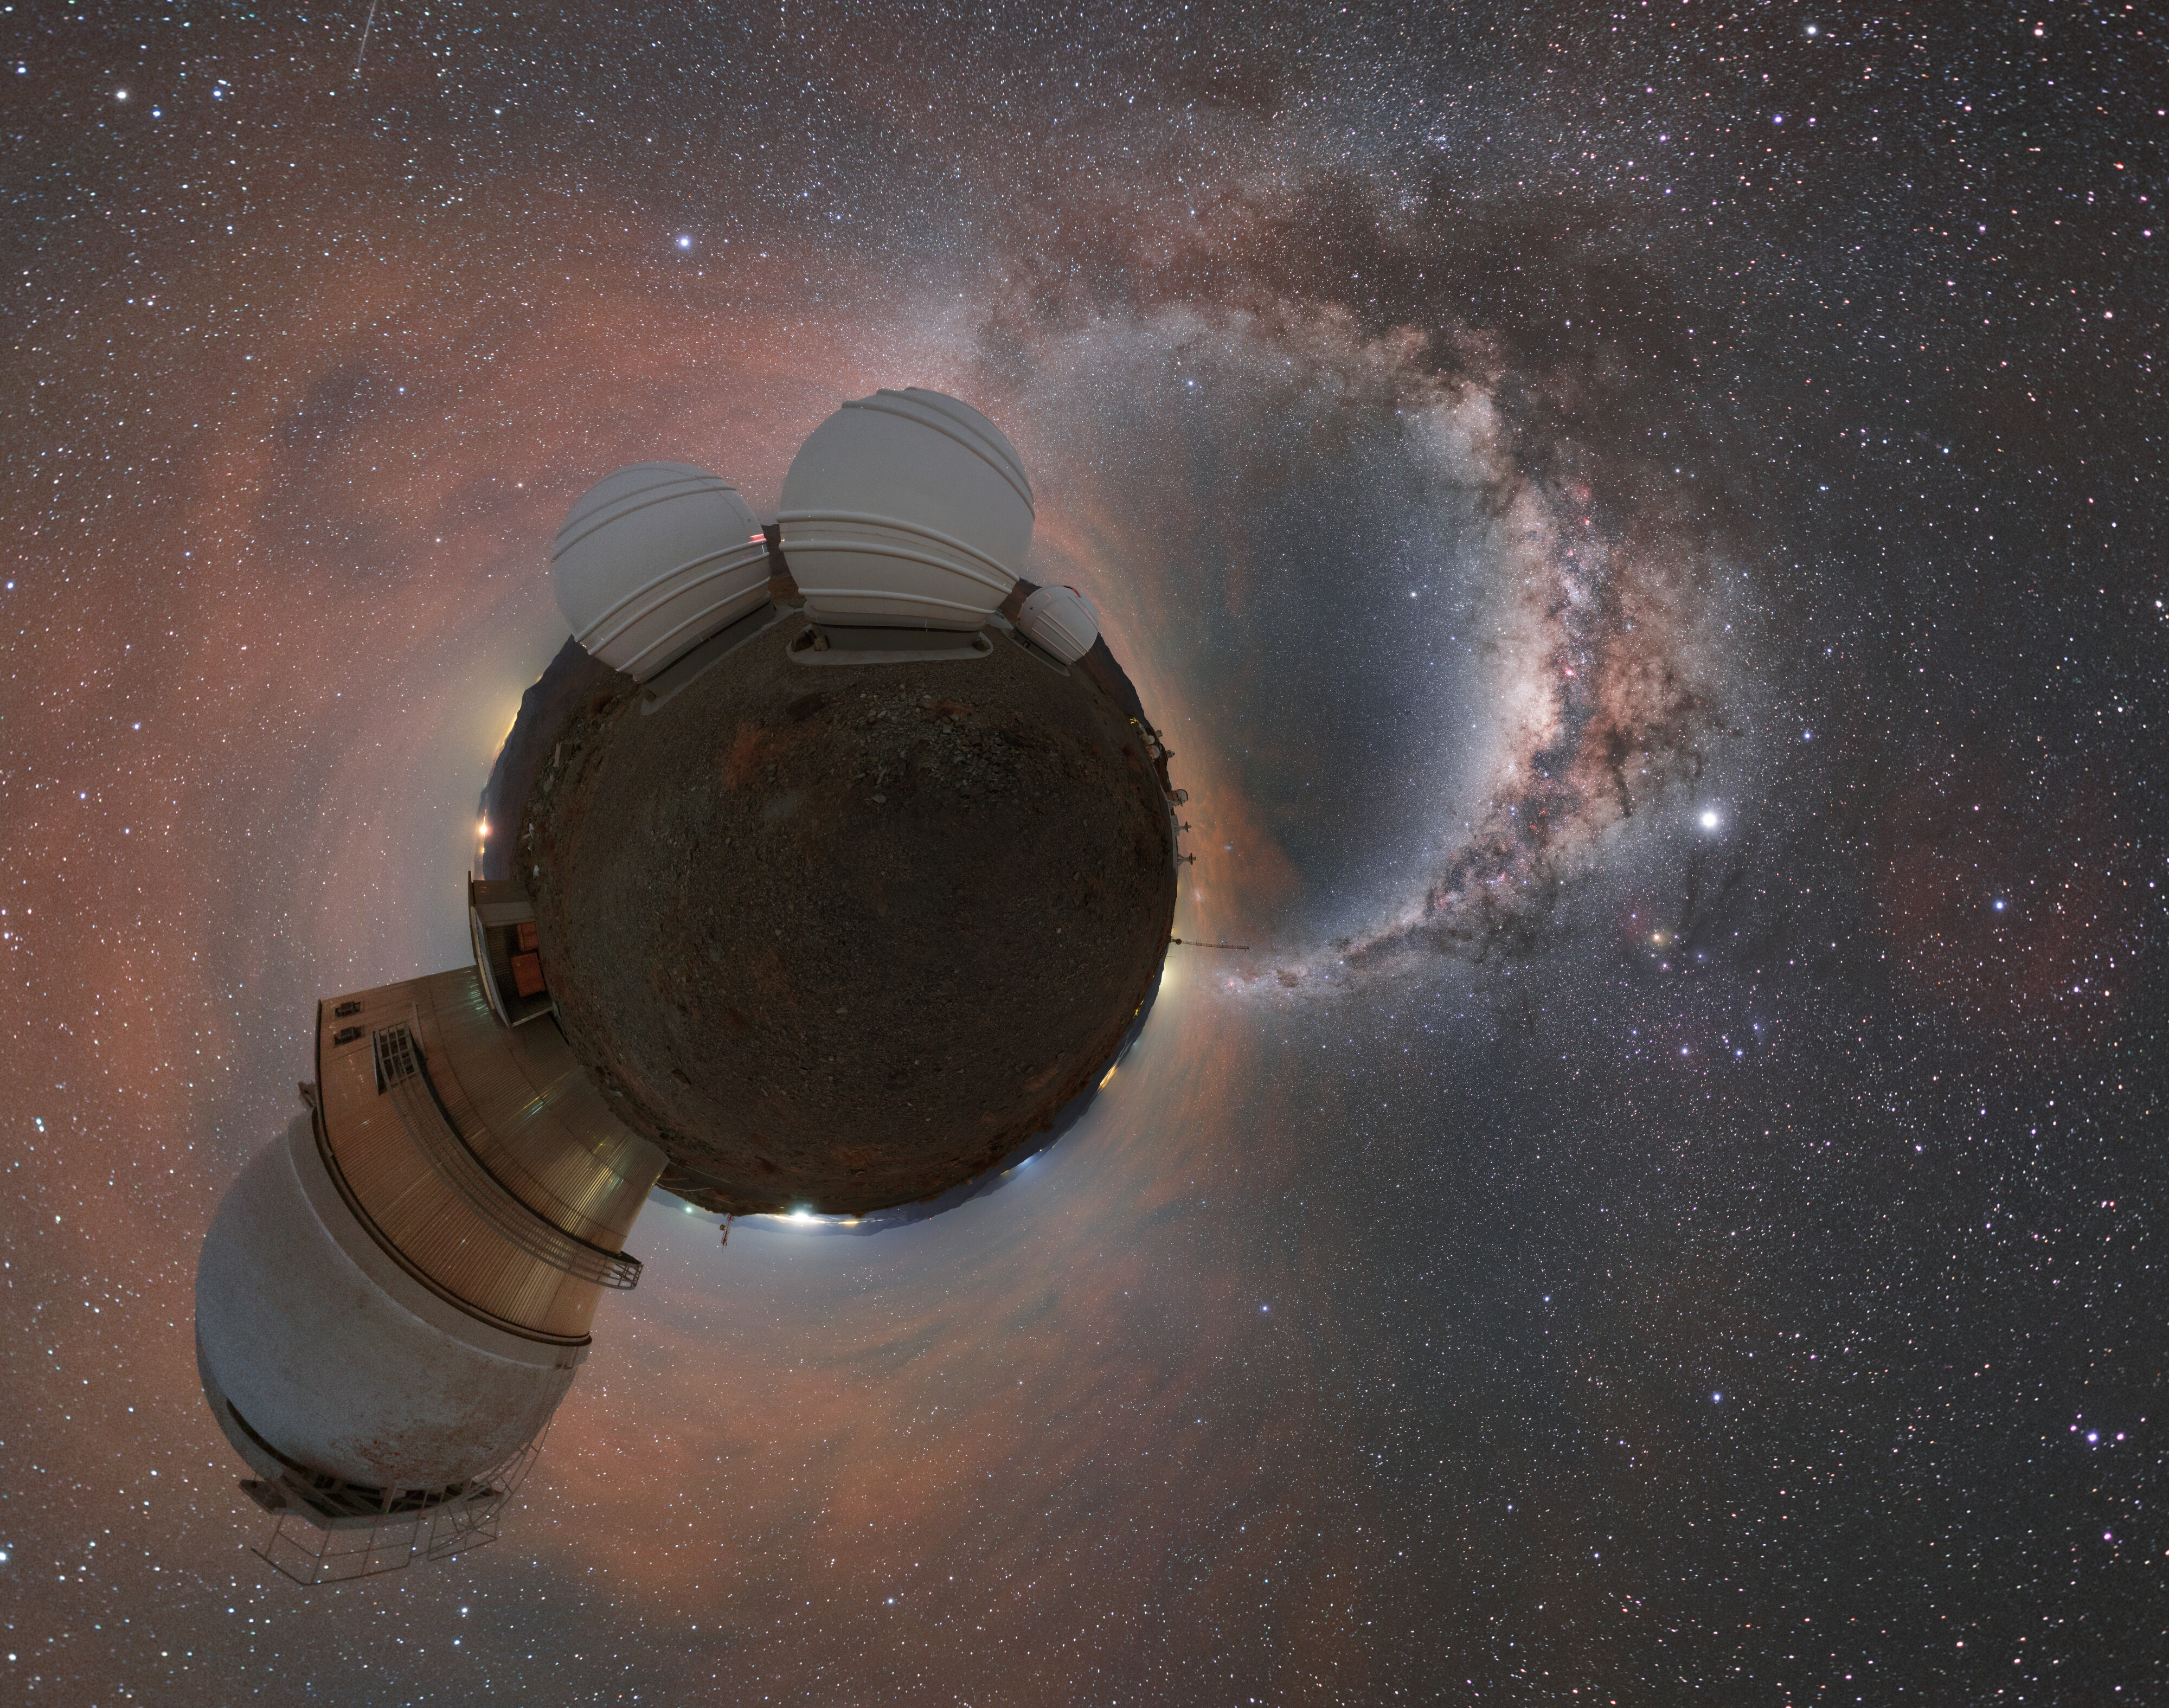

Panorama of ExTra

The Exoplanets in Transits and their Atmospheres (ExTrA) project is found in La Silla in Chile and is searching for nearby terrestrial exoplanets around cool stars.

Credit: ESO/P. Horálek